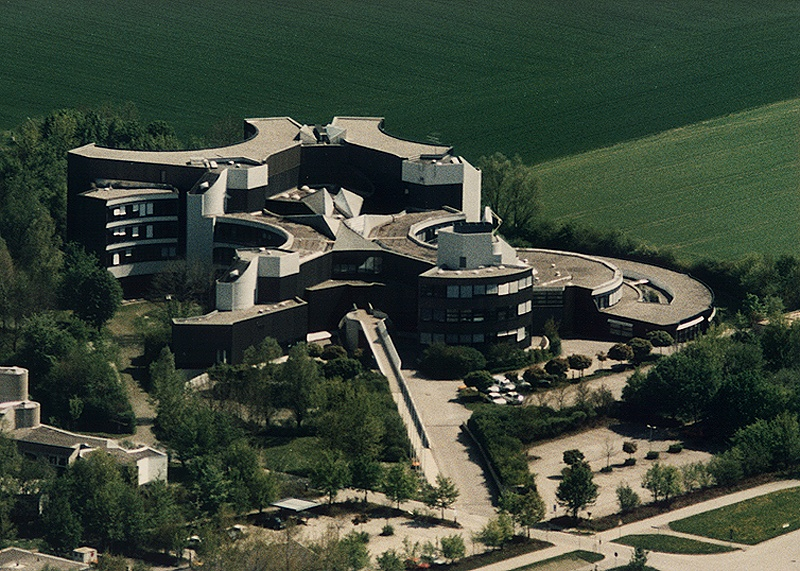

Aerial View of the ESO Headquarters in Garching

This image shows an aerial view of the modernistic building of the ESO Headquarters in the town of Garching, some 15 kilometres north of Munich, the capital of Bavaria, Germany. The building, which was donated to ESO by the Government of the (then Federal) Republic of Germany was constructed in the late 1970's at a time when ESO's various divisions were still dispersed at several sites in Europe. The move into the Organisation's new European home took place in the summer of 1980.

Credit: ESO